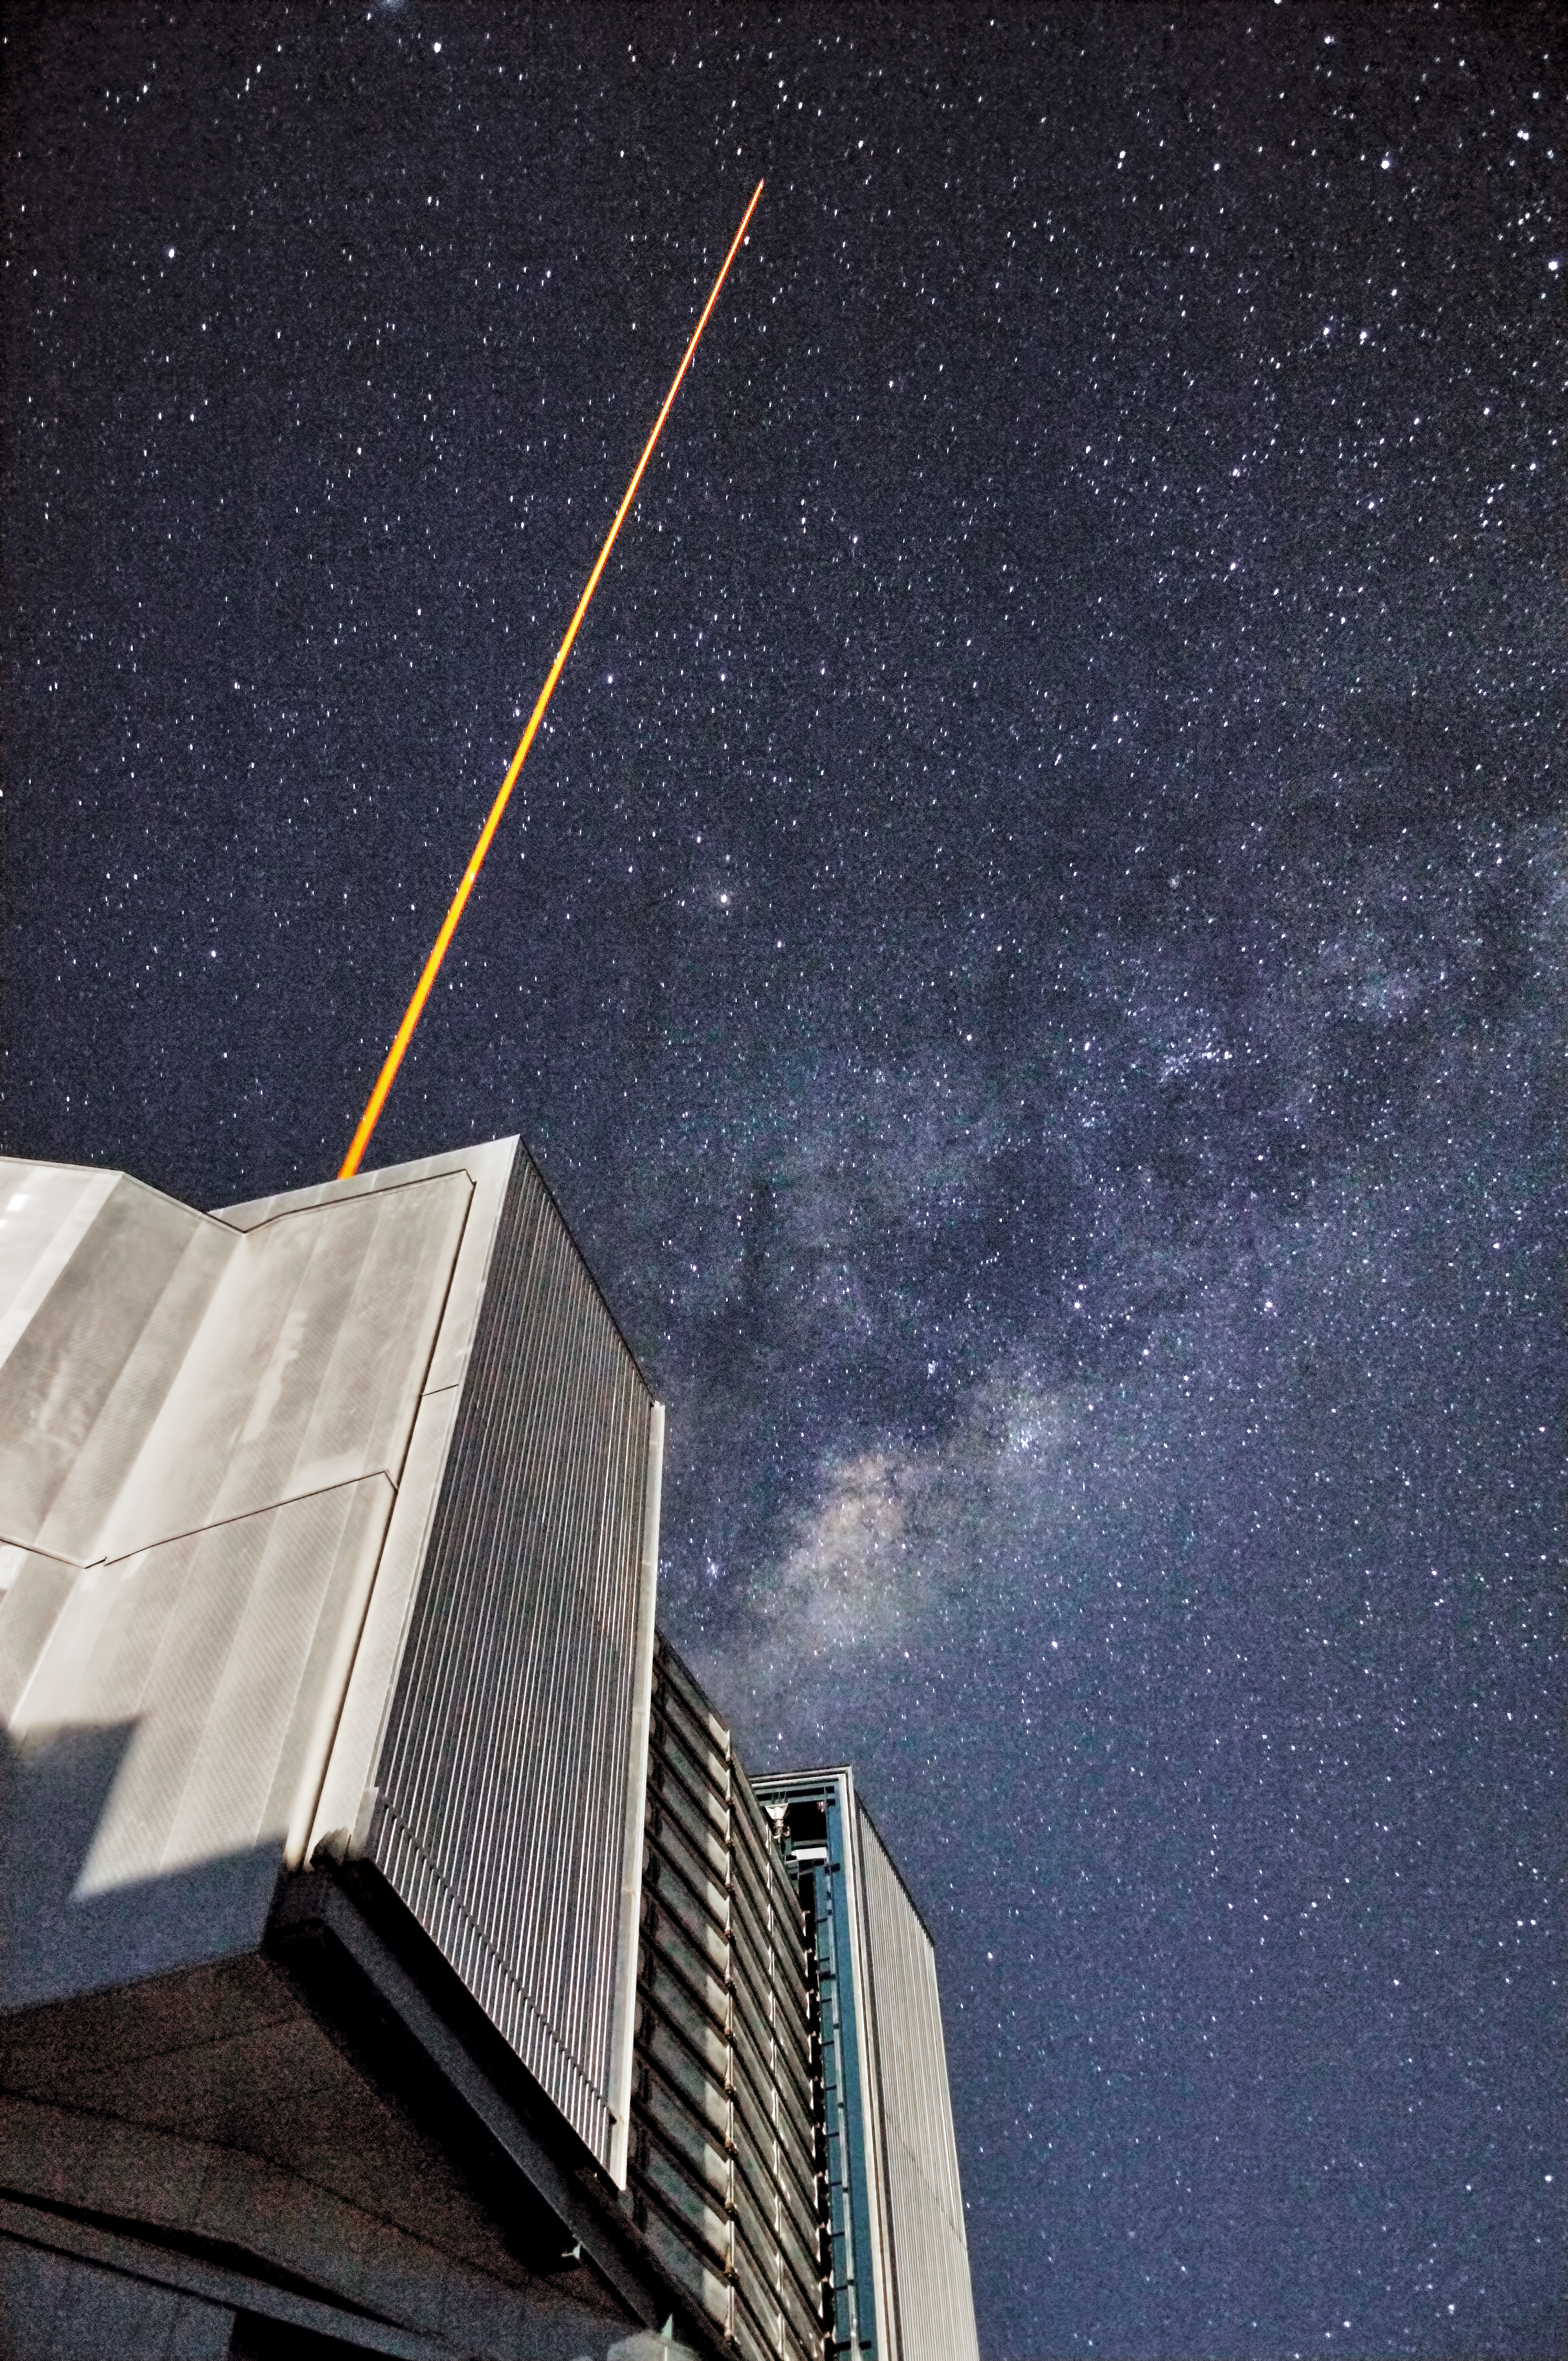

The current Laser Guide Star at the Very Large Telescope

A laser beam launched from ESO’s VLT crosses the majestic southern sky and creates an artificial star at 90 km altitude in the high Earth´s mesosphere. The current Laser Guide Star (LGS) is part of the VLT´s Adaptive Optics system and it is used as reference to correct images from the blurring effect of the atmosphere.

Credit: G. Hüdepohl (atacamaphoto.com)/ESO